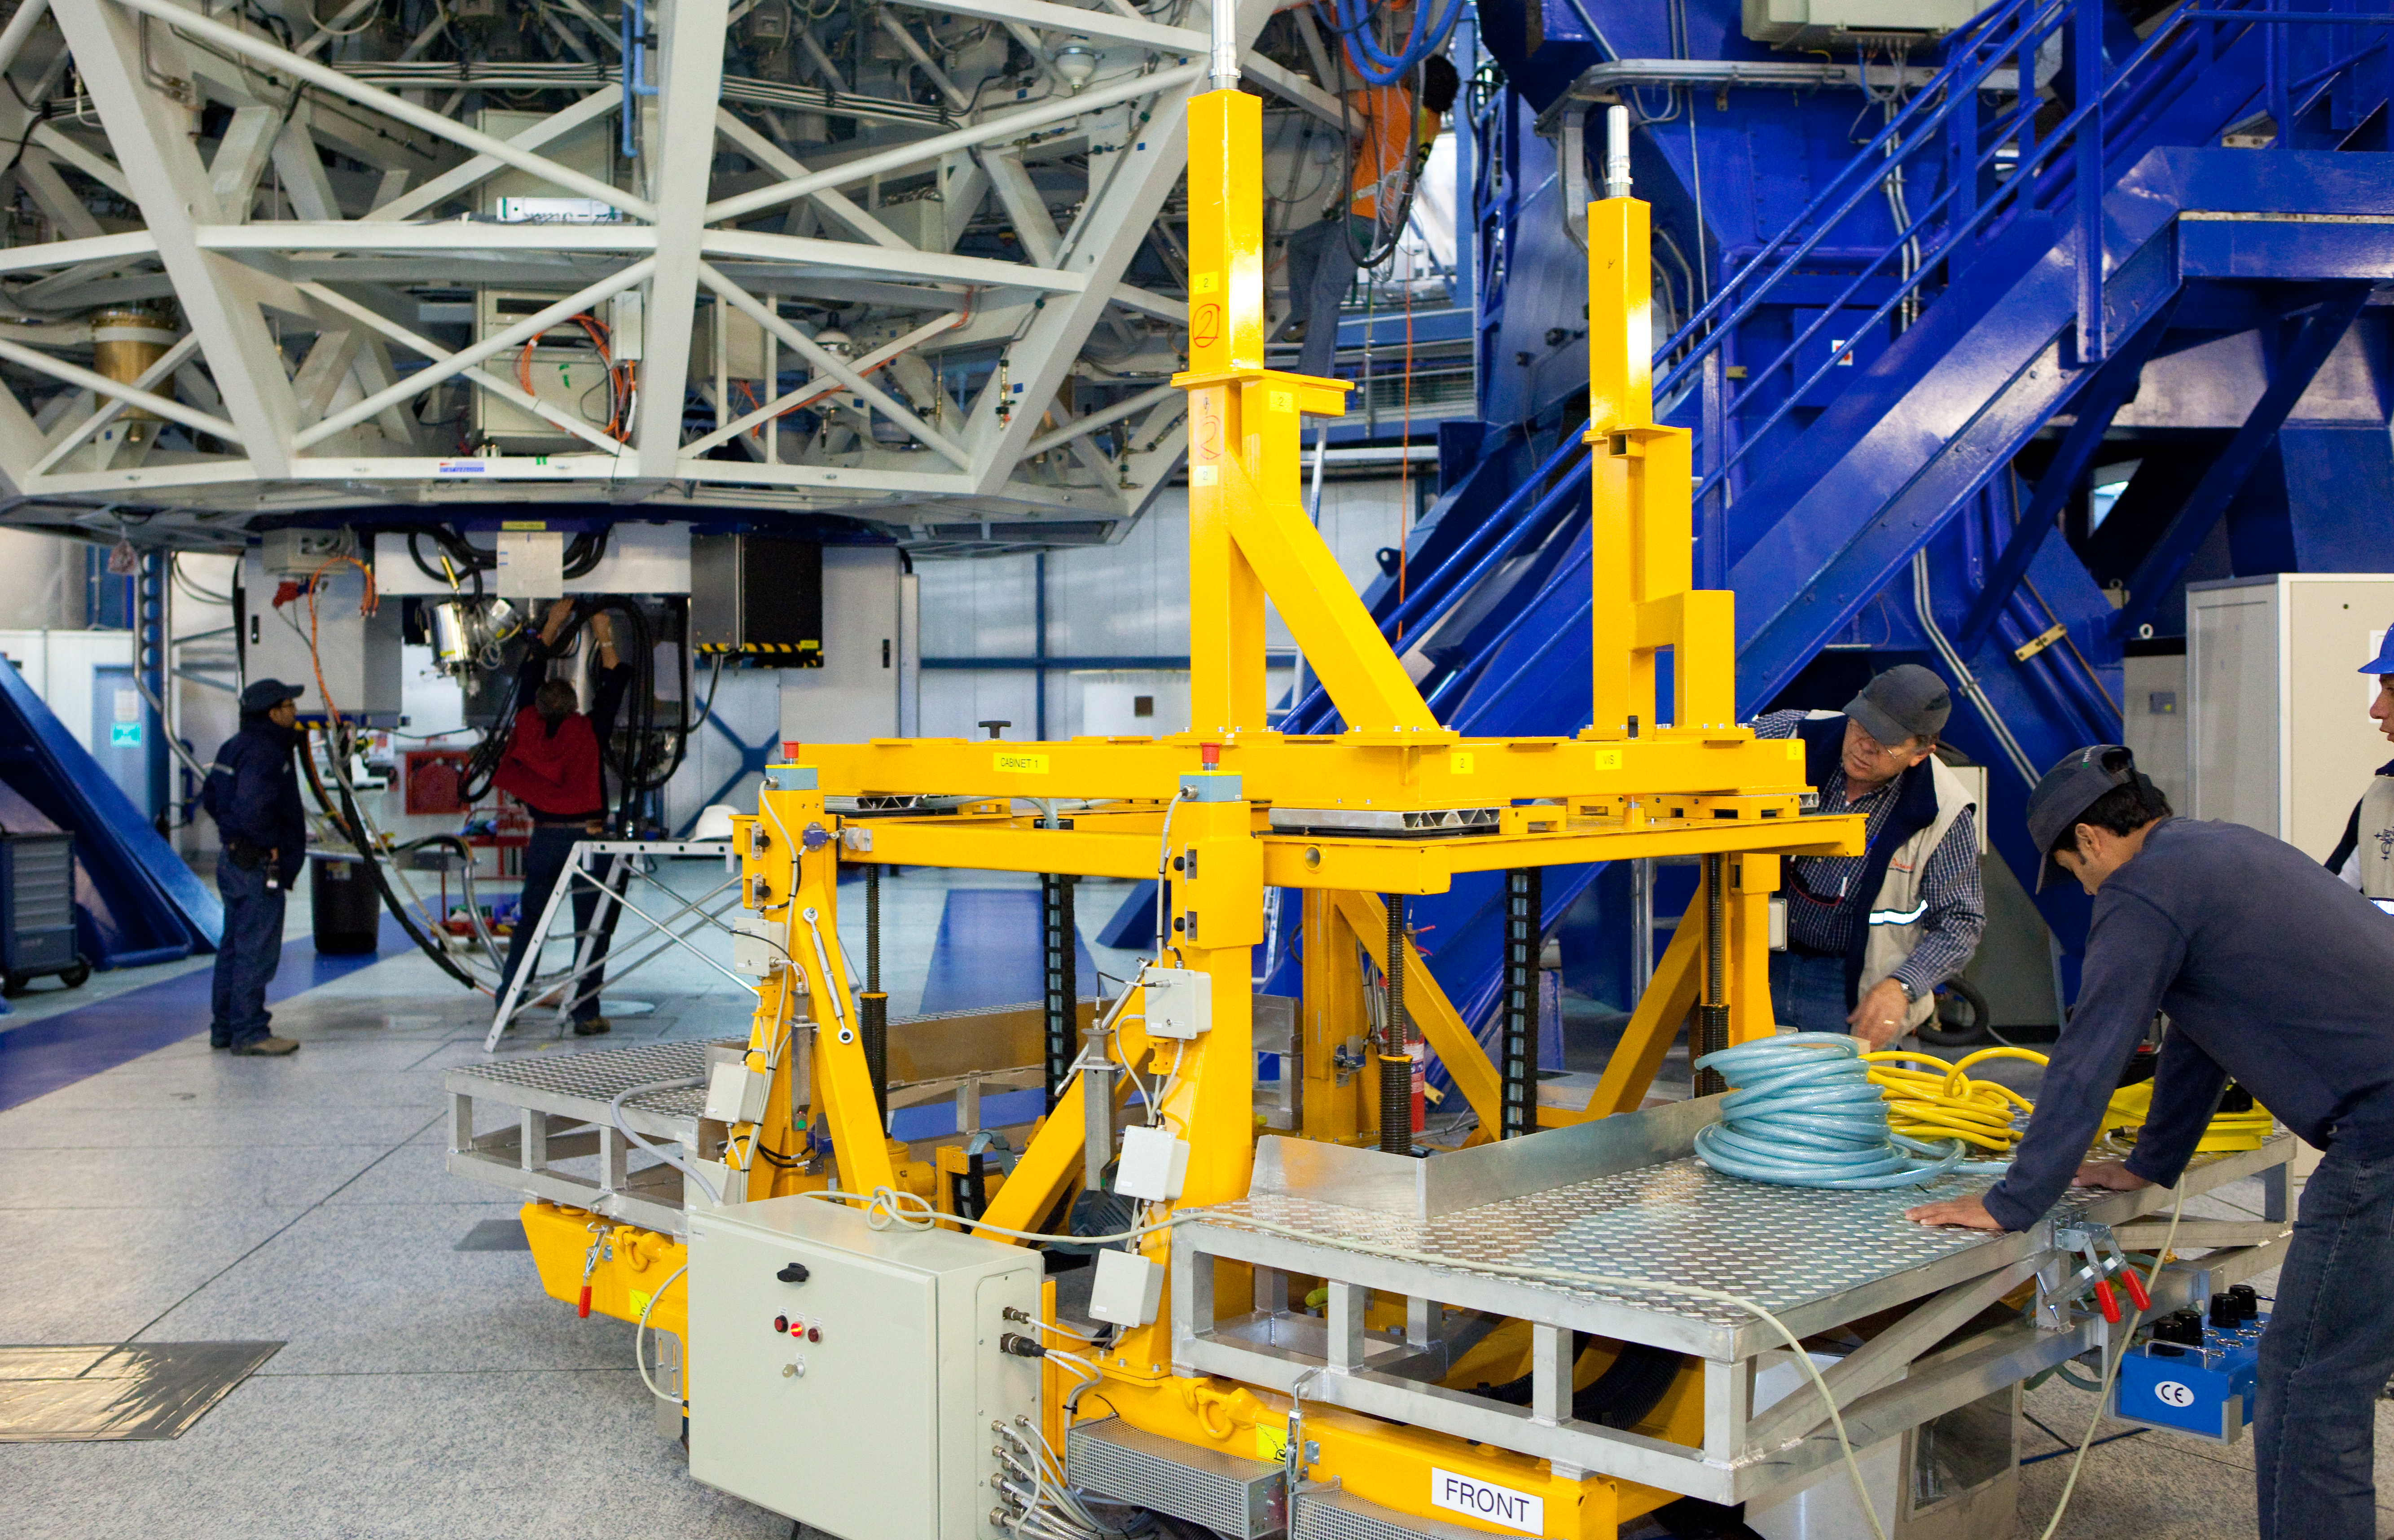

X-SHOOTER handling tool

The instruments attached to the telescopes sometimes have to be removed, for instance when the main mirror is taken out for re-coating. A set of special handling tools is available to hold the instruments. This is the handling tool for X-SHOOTER.

Credit: ESO